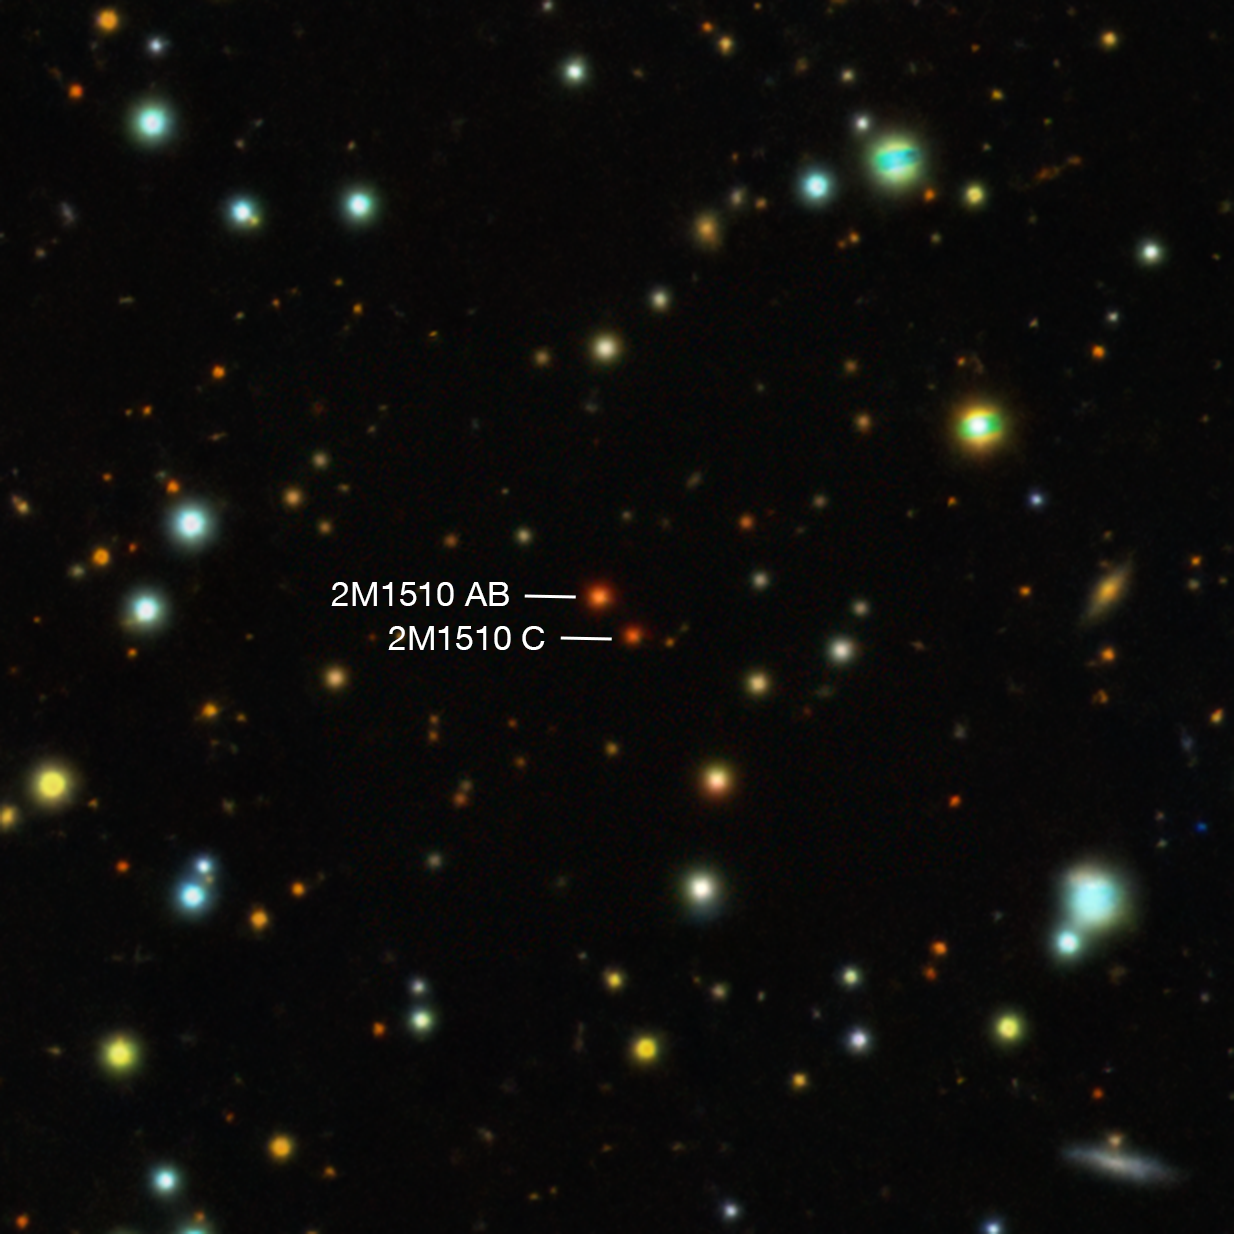

2M1510 AB, a pair of brown dwarfs with an exoplanet in a perpendicular orbit

This image, taken in visible light, shows 2M1510 AB, a pair of brown dwarfs orbiting each other. The two brown dwarfs, A and B, are seen as a single source in this image, but we know there are two of them because they periodically eclipse each other. When monitoring their orbits, astronomers found perturbations that can only be explained by the gravitational tug of an exoplanet circling both brown dwarfs in a perpendicular orbit. This system contains a third brown dwarf, 2M1510 C, which is located too far away to be responsible for these perturbations.

Credit: DESI Legacy Survey/D. Lang (Perimeter Institute)